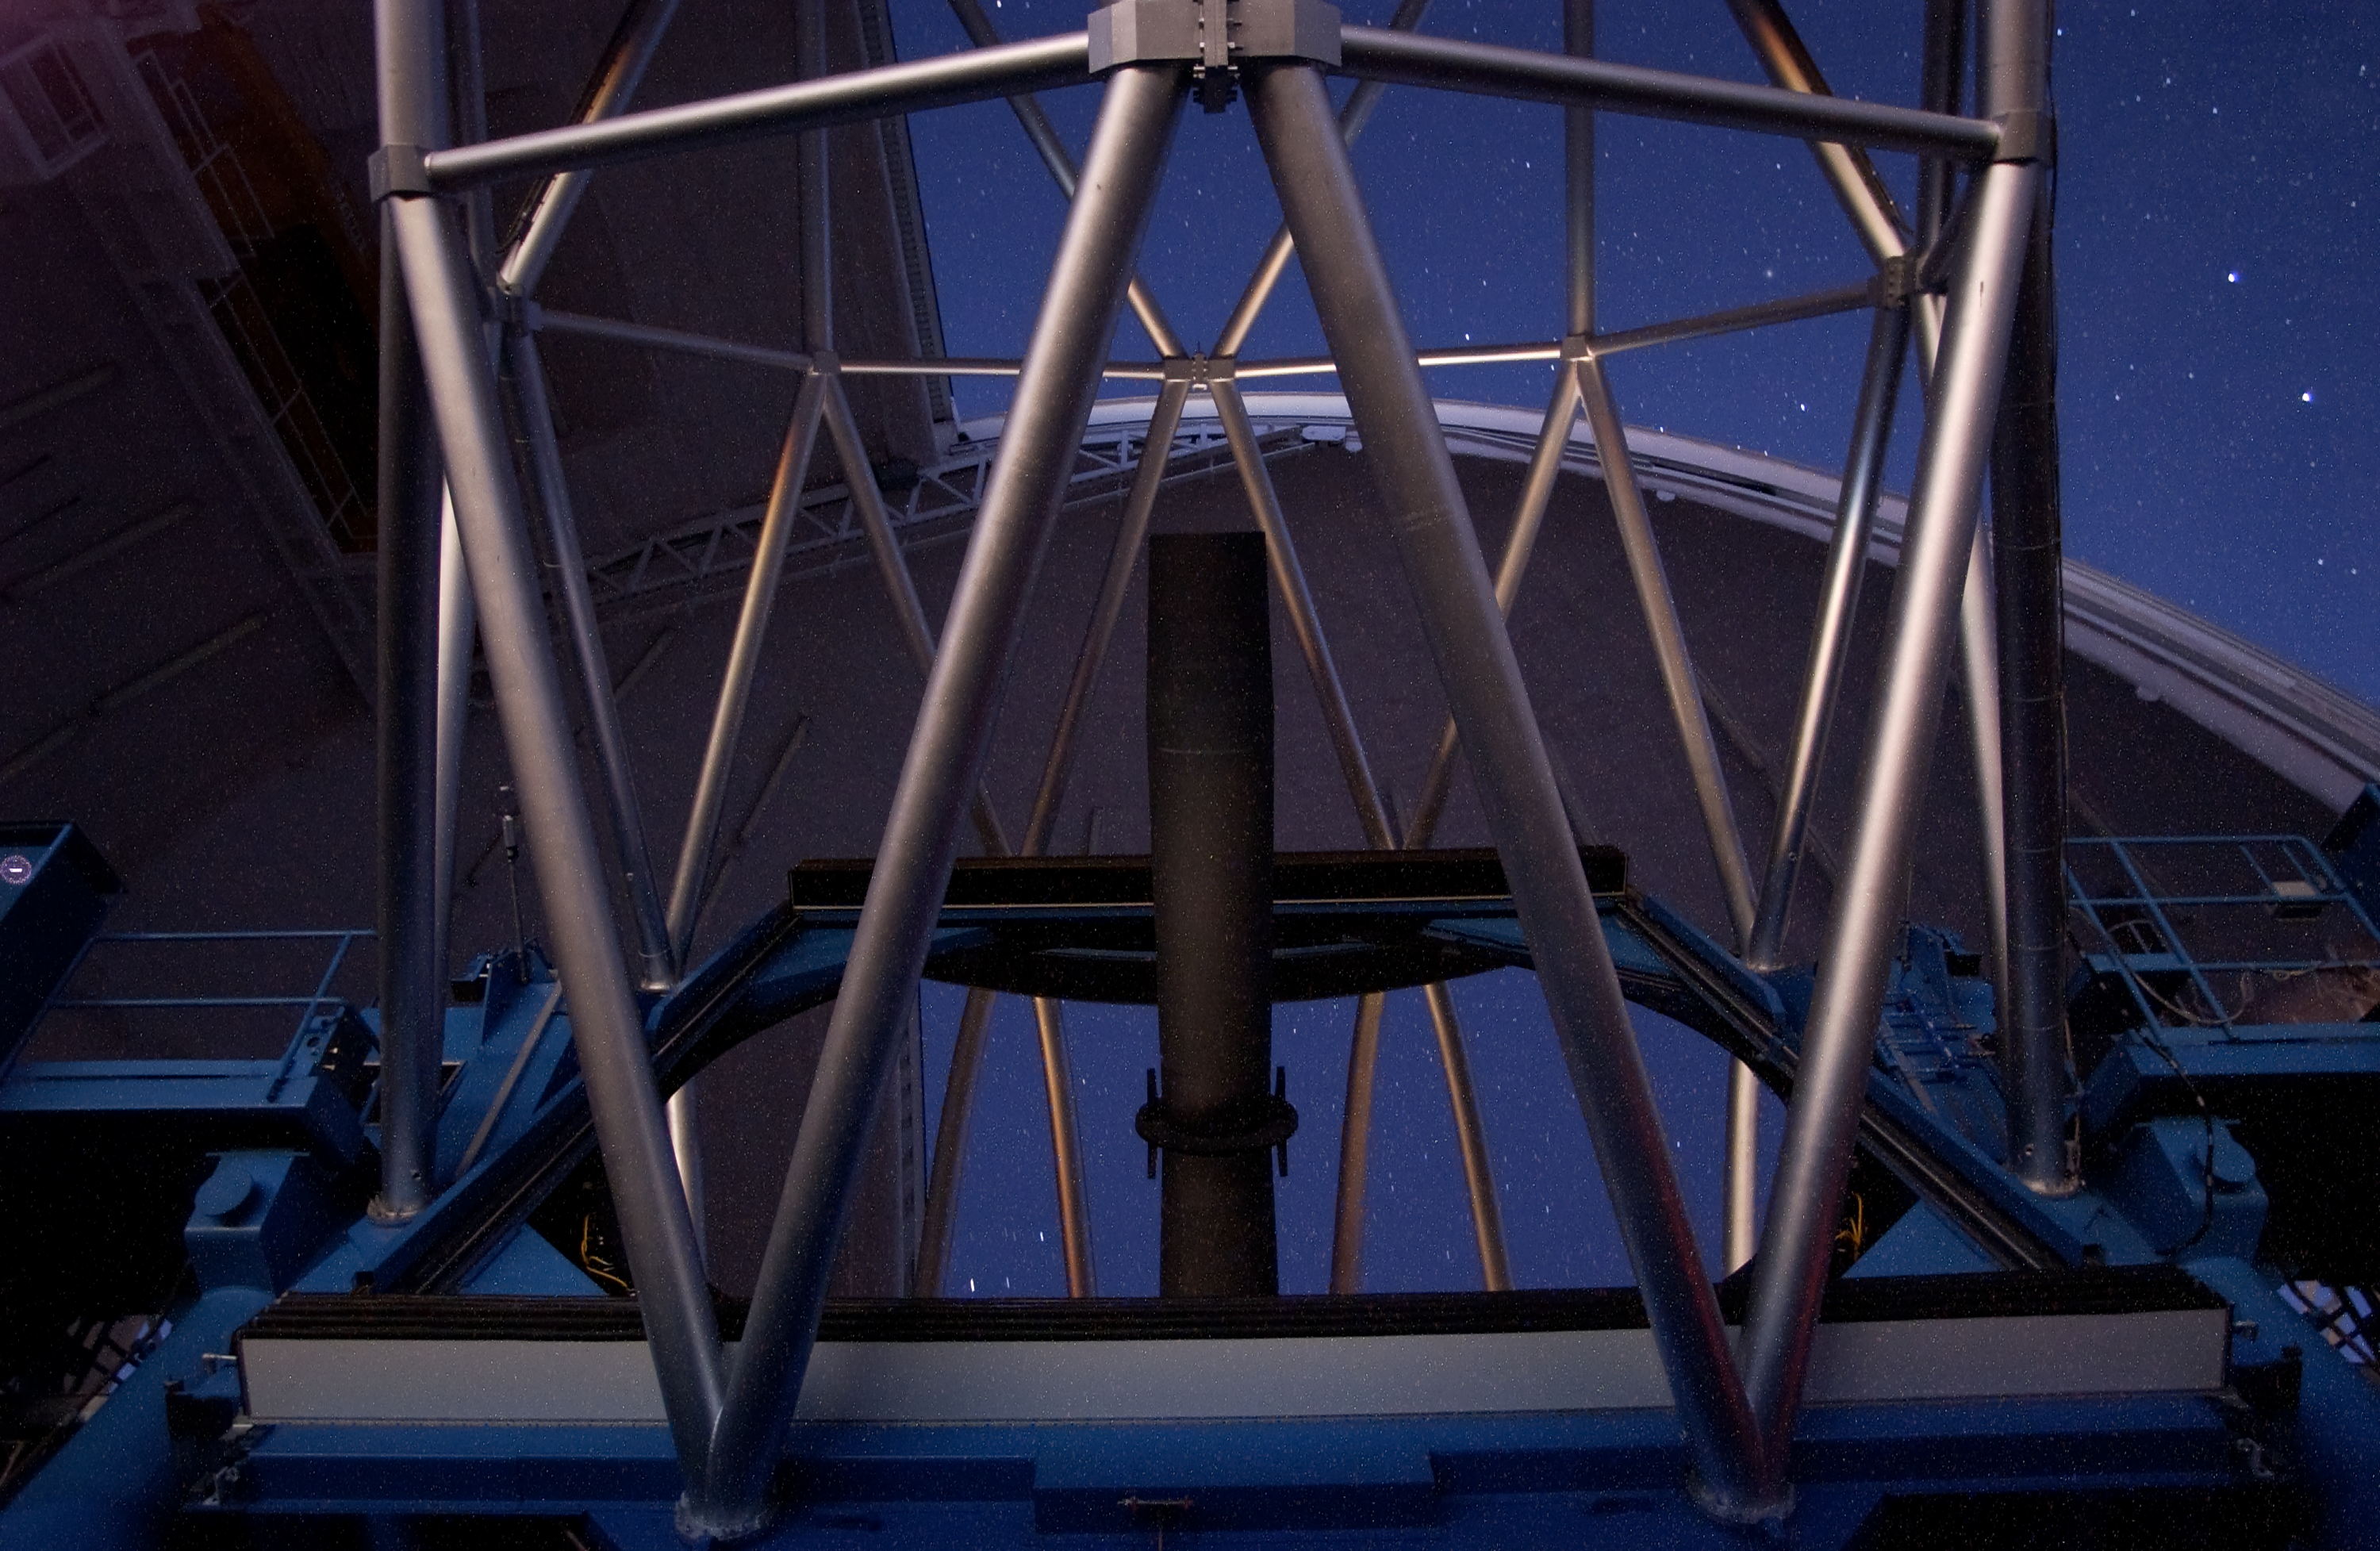

Silver Perfection on Gemini South Primary Mirror

Stars reflect off the protected silver coating on the 8.1-meter Gemini South telescope primary mirror. The image was obtained shortly after the first successful silver coating on a large astronomical telescope in May 2004.

Credit: International Gemini Observatory/AURA/ K. Pu'uohau-Pummill